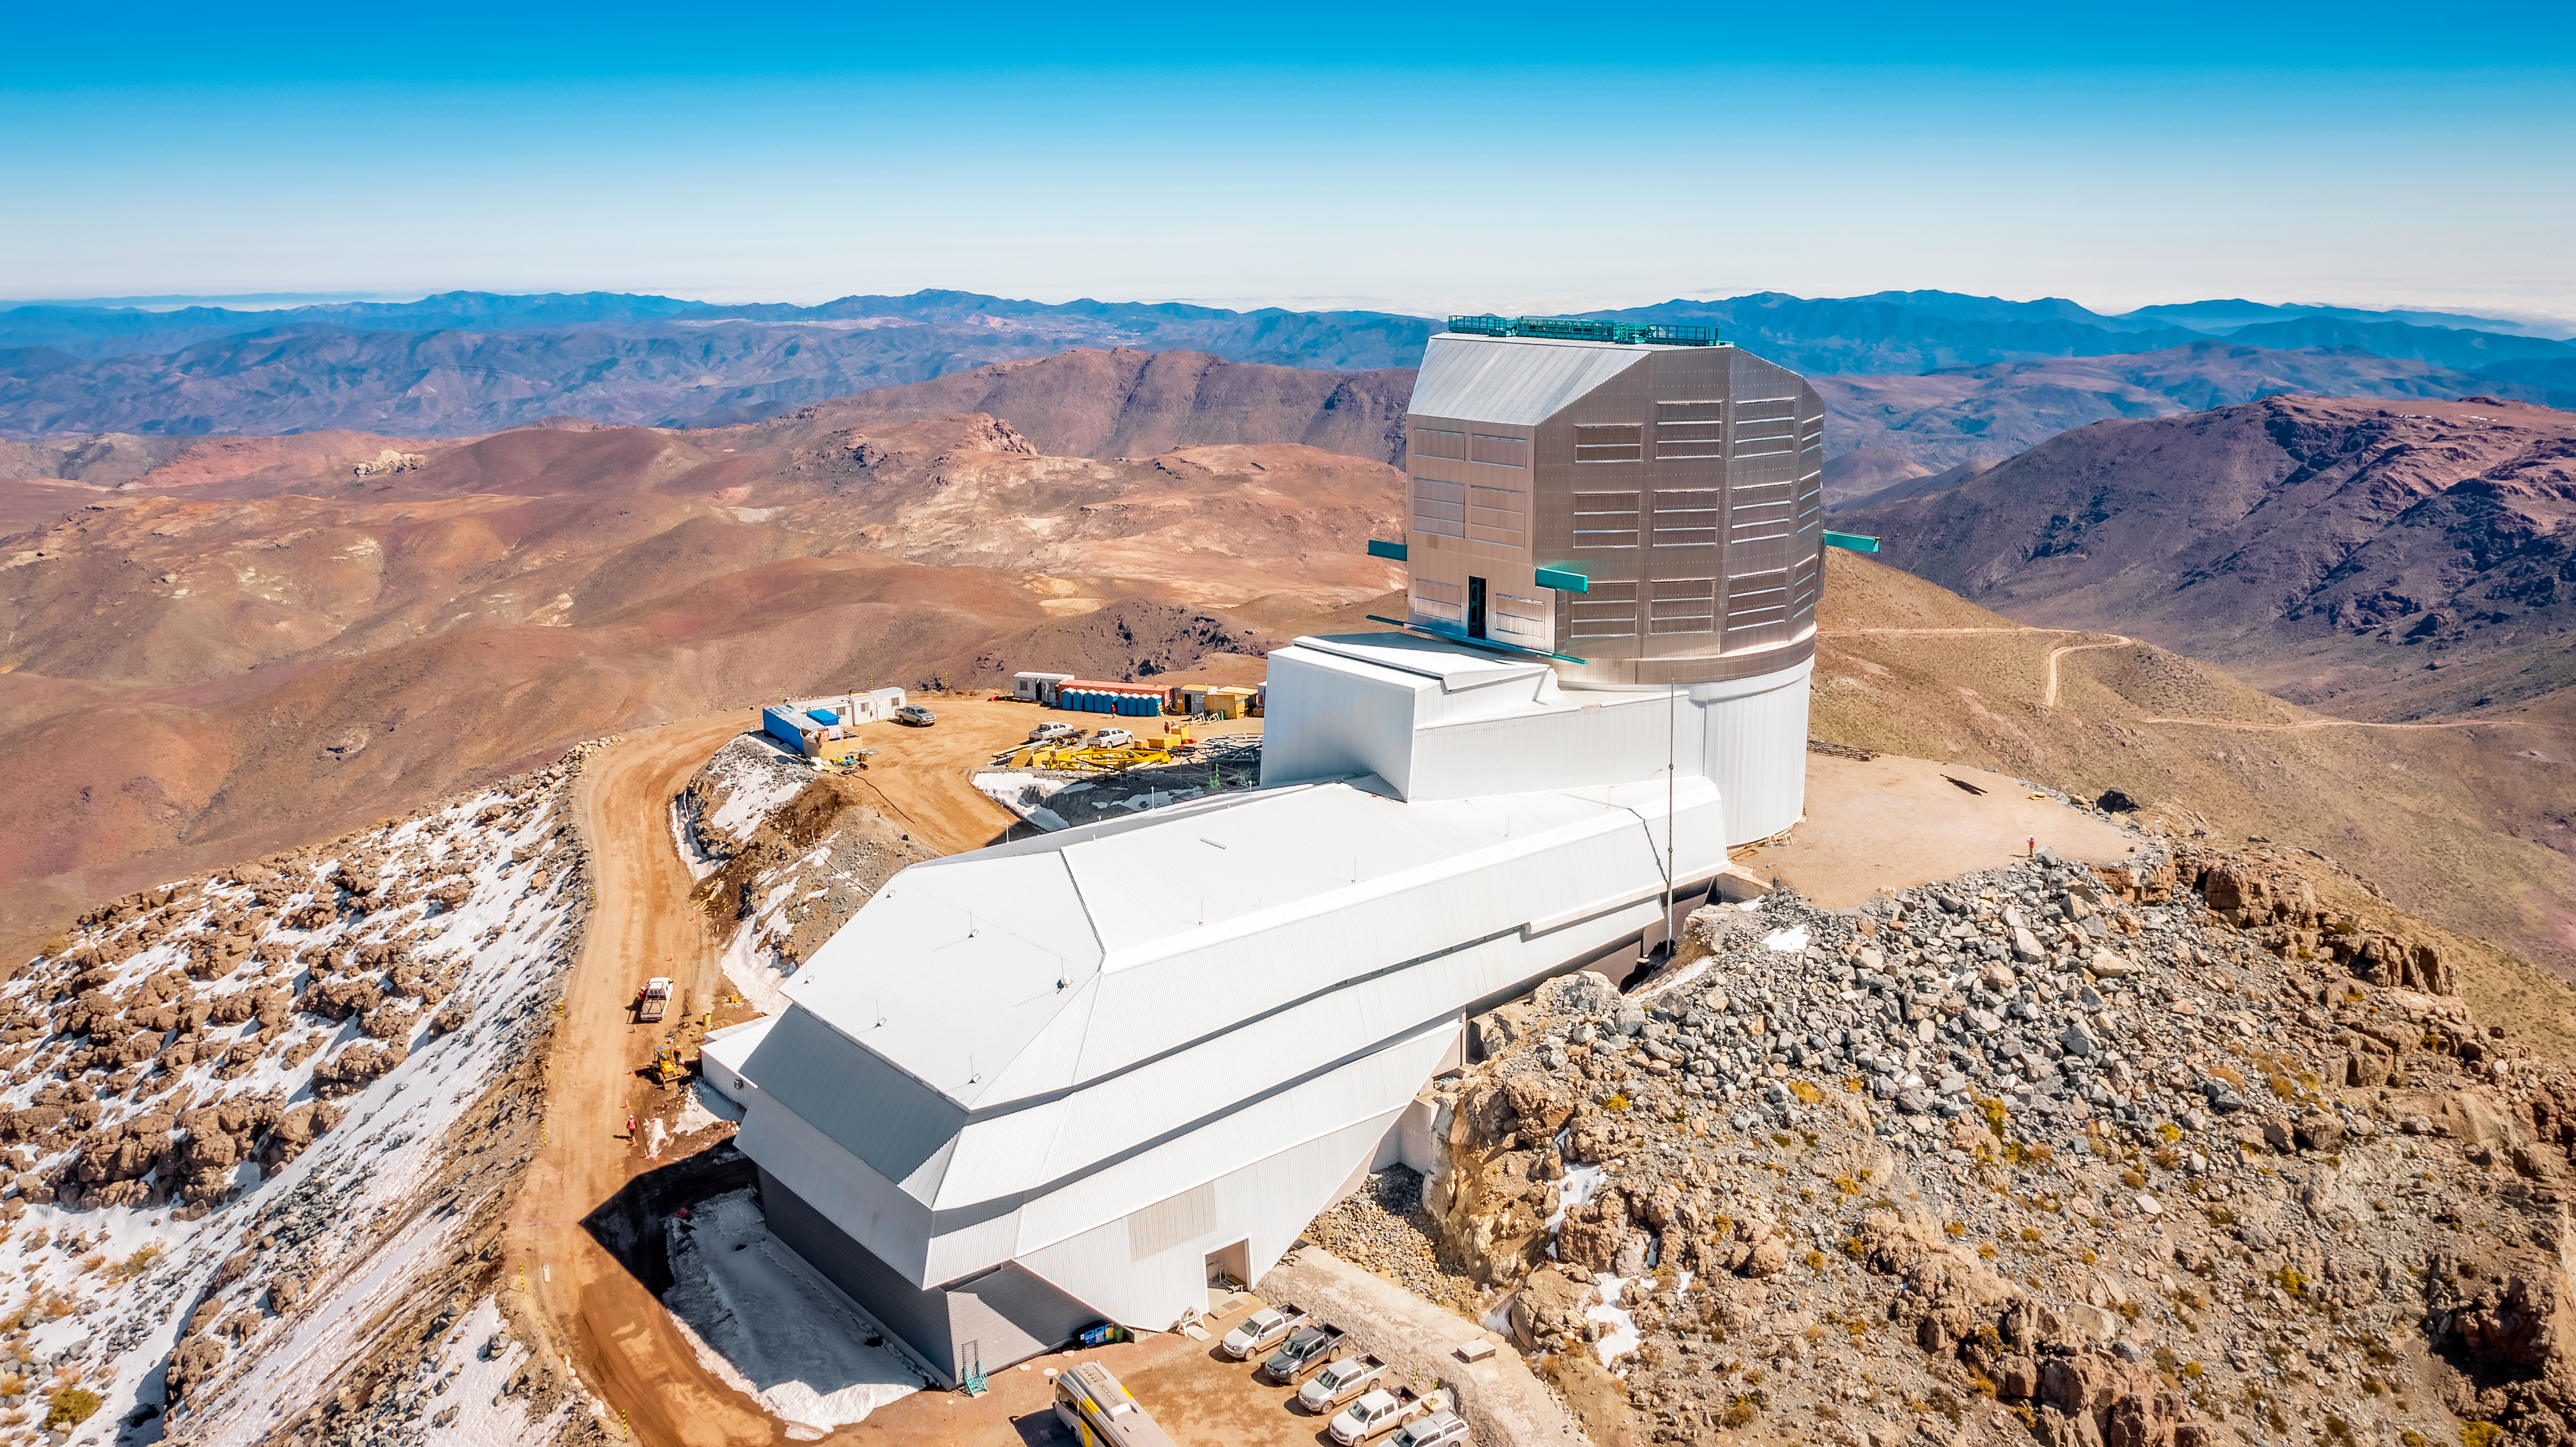

Rubin Observatory in August 2024

NSF-DOE Vera C. Rubin Observatory, located on a mountaintop in Chile, will revolutionize the way we explore the cosmos. Using the largest camera ever built, Rubin will repeatedly scan the sky for 10 years and create an ultra-wide, ultra-high-definition, time-lapse record of our Universe.

Credit: RubinObs/NOIRLab/SLAC/NSF/DOE/AURA/A. Pizarro D.